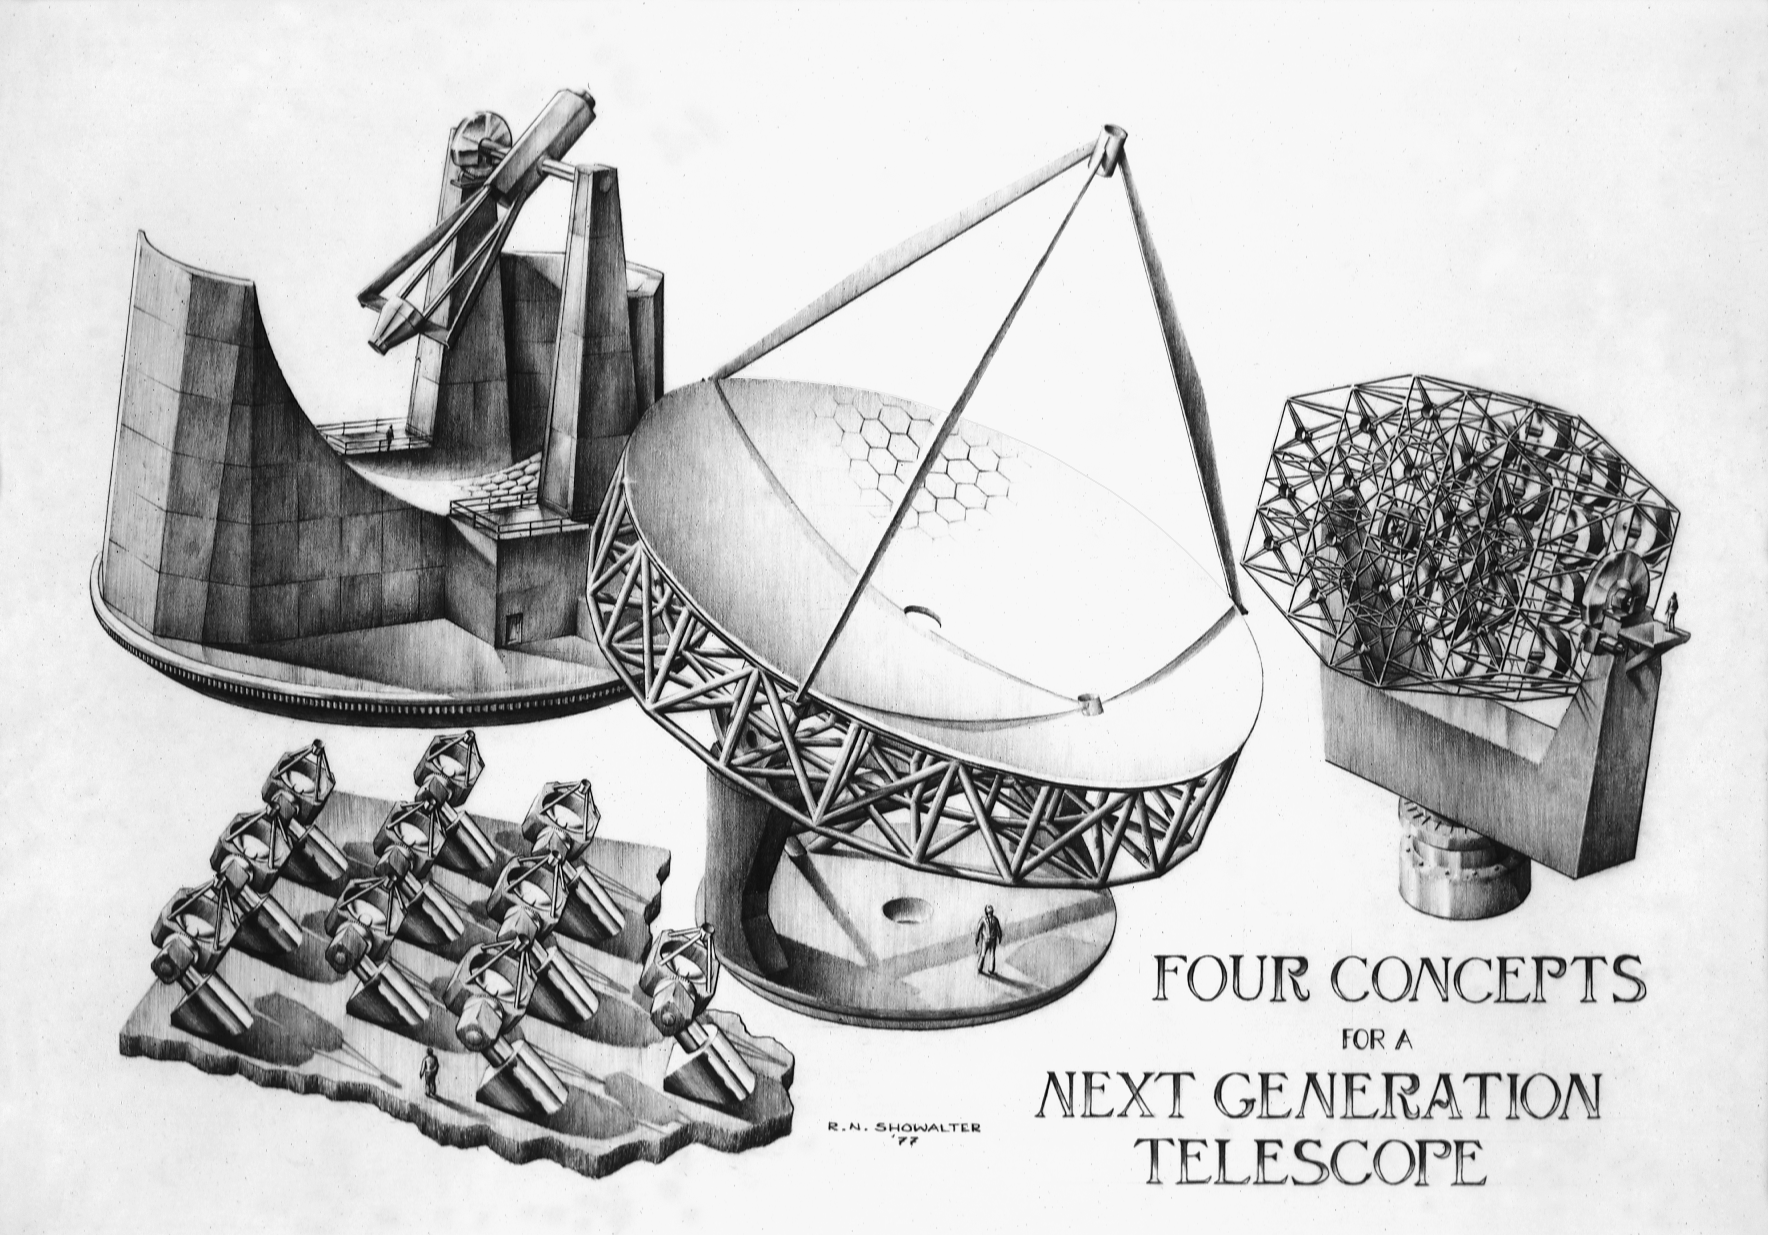

Next Generation Telescope

Four concepts for a next generation telescope. Pencil sketch by Rick Showalter from 1977. See also the proposed NNTT.

Credit: Rick Showalter/NOIRLab/NSF/AURA/